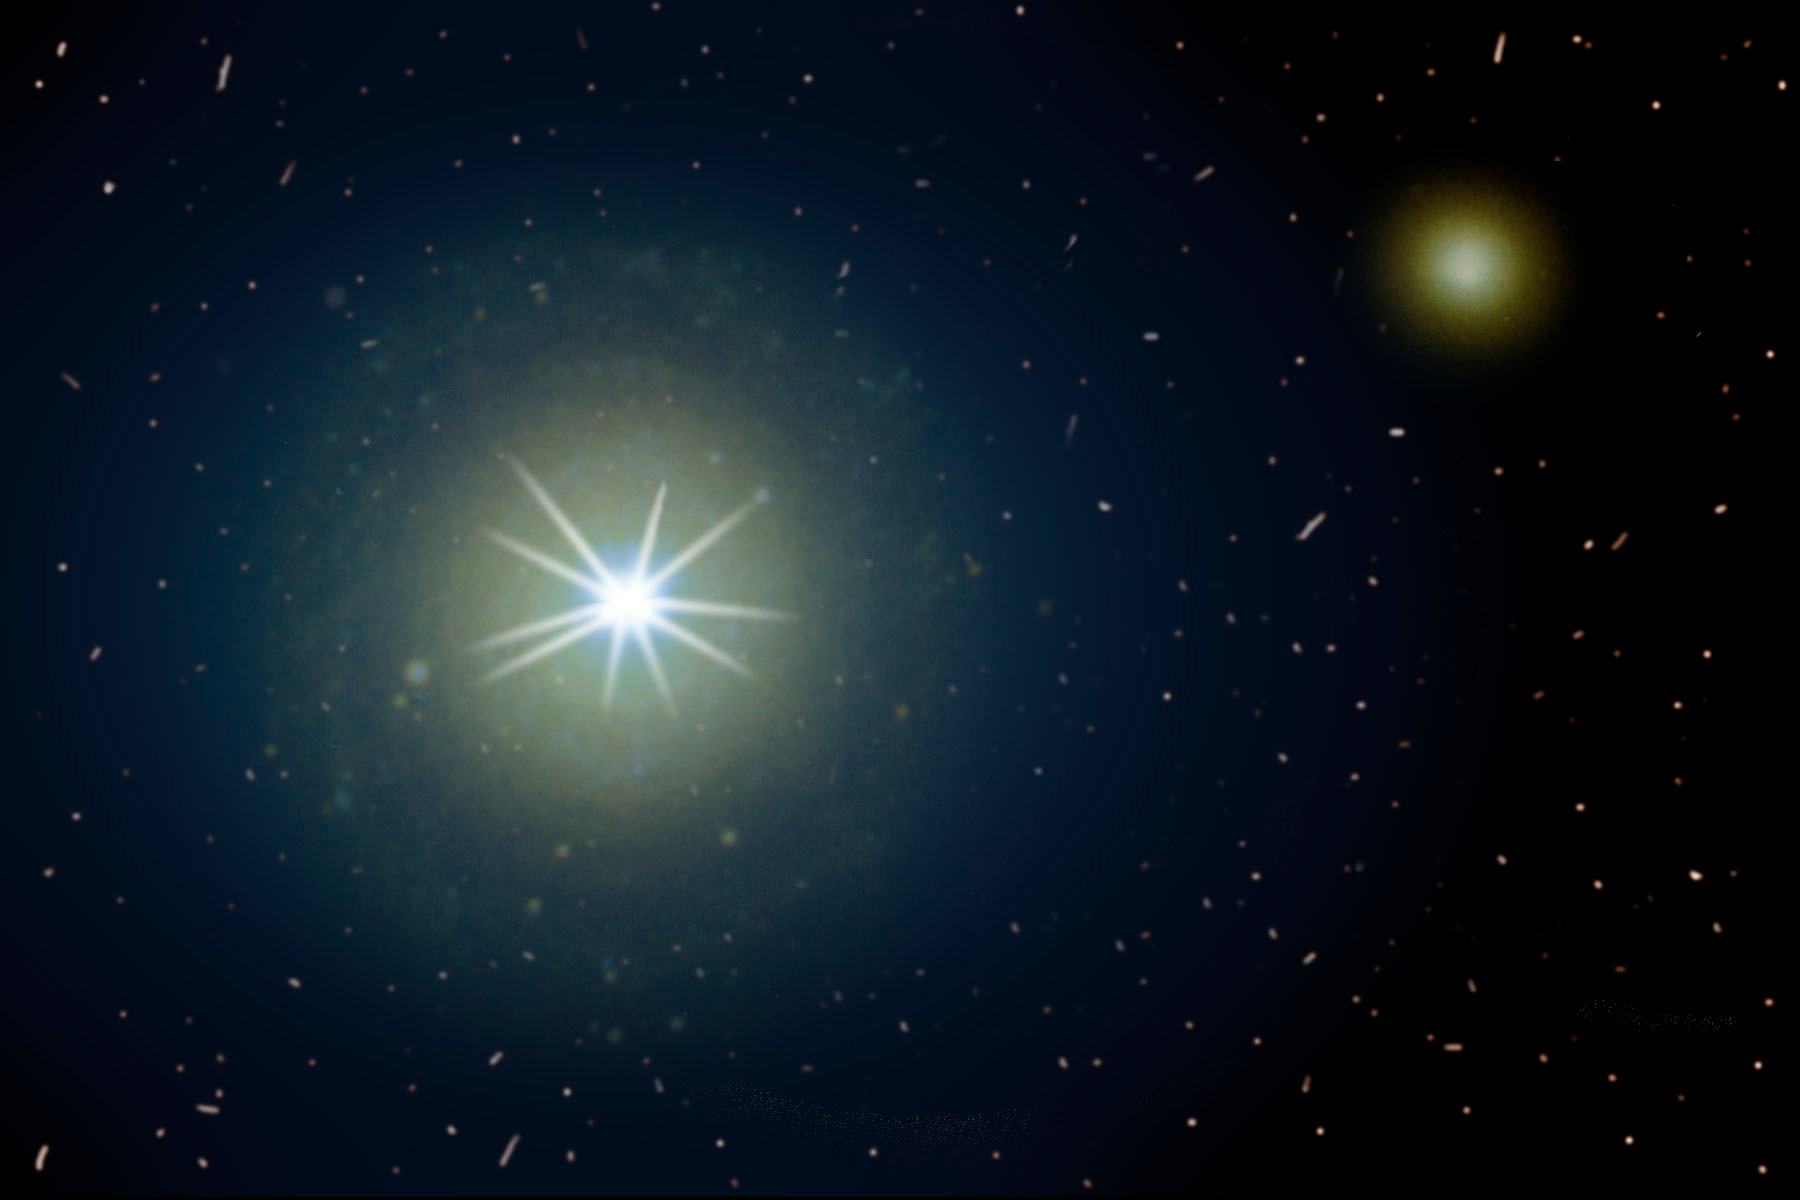

Cosmic Powerhouses Dwell In Humble Galactic Homes

A quasar outshines its host galaxy in this artist's interpretation.

Credit: NOIRLab